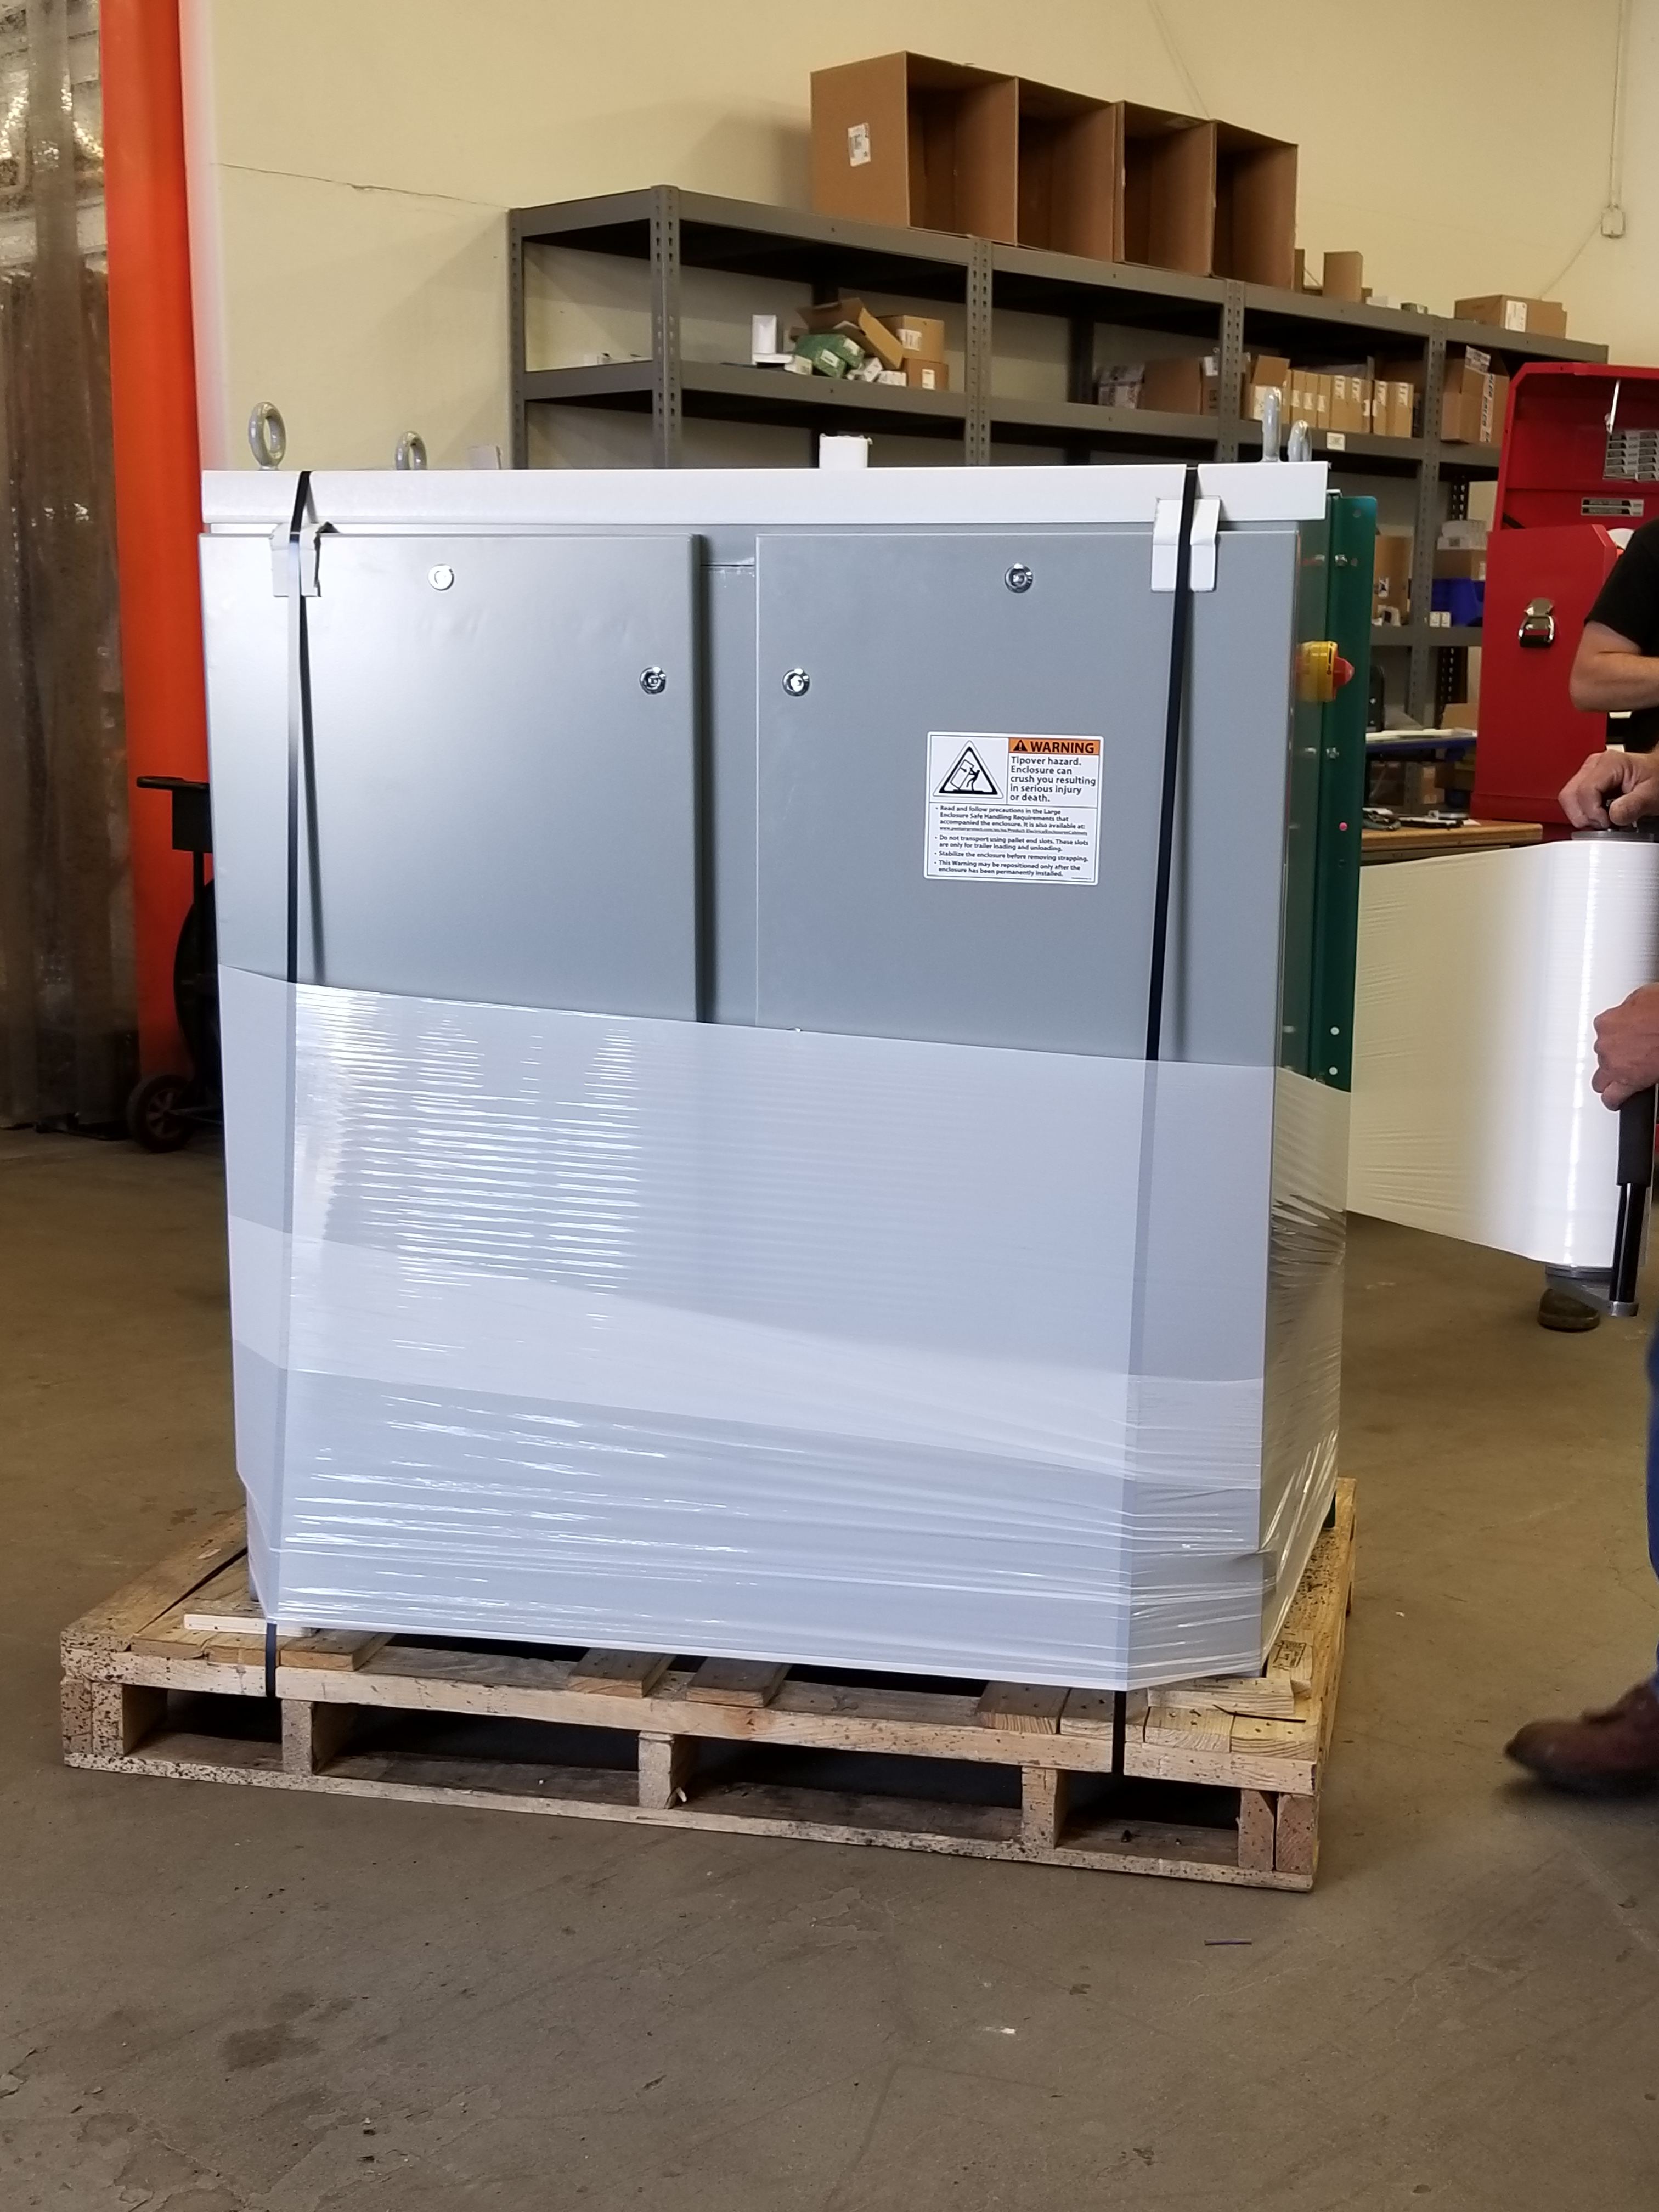

M1M3 Cabinet Delivery to CAID

The System Support Cabinet for the Primary/Tertiary Mirror (M1M3) cell assembly was delivered to vendor CAID Industries on May 18. Inside the cabinet, which was built at Bit By Bit Controls in Tucson, are connections to the electrical power, communications, and sensors required to operate the M1M3 cell assembly. Once the connections between the cabinet and the wiring of the cell are completed, functional testing of M1M3 operating system will begin.

Credit: Rubin Observatory/NSF/AURA